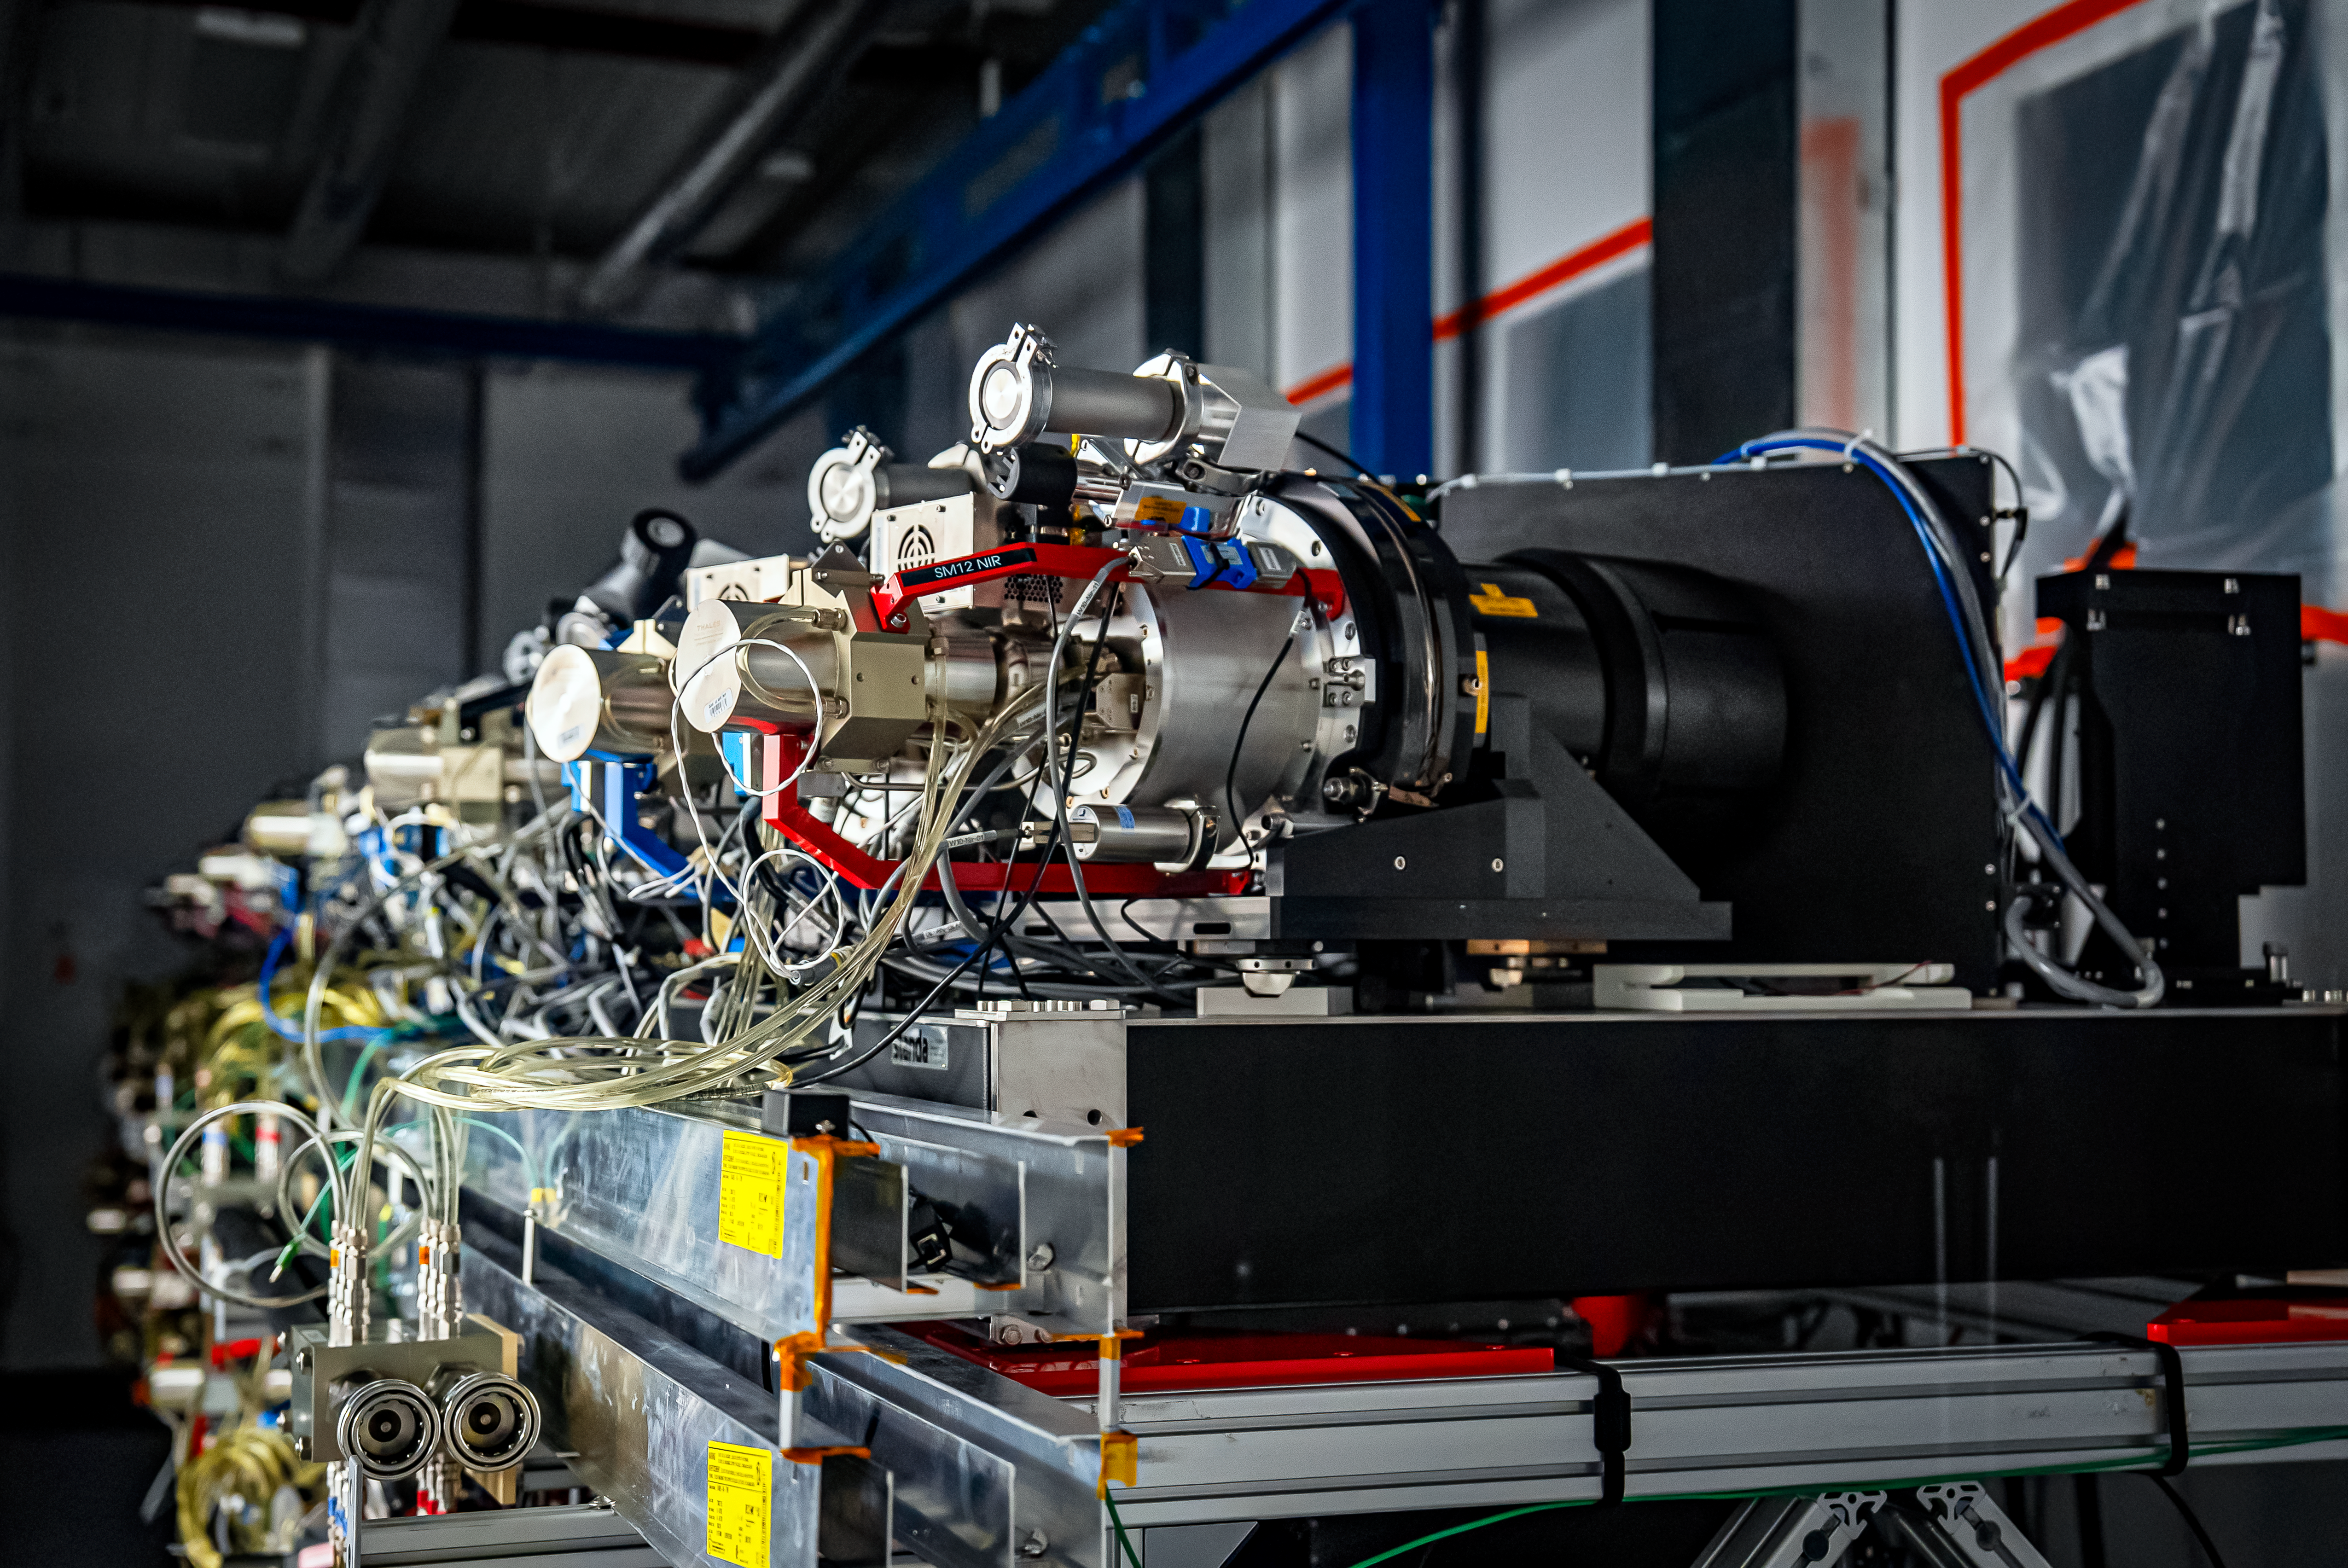

DESI Spectrograph Room

The room below the main floor of the U.S. National Science Foundation Nicholas U. Mayall 4-meter Telescope at Kitt Peak National Observatory, a Program of NSF NOIRLab, that hosts DESI’s 10 spectrographs. Image taken on 12 February 2025.

Credit: DESI Collaboration/DOE/KPNO/NOIRLab/NSF/AURA/M. Sargent (Berkeley Lab)